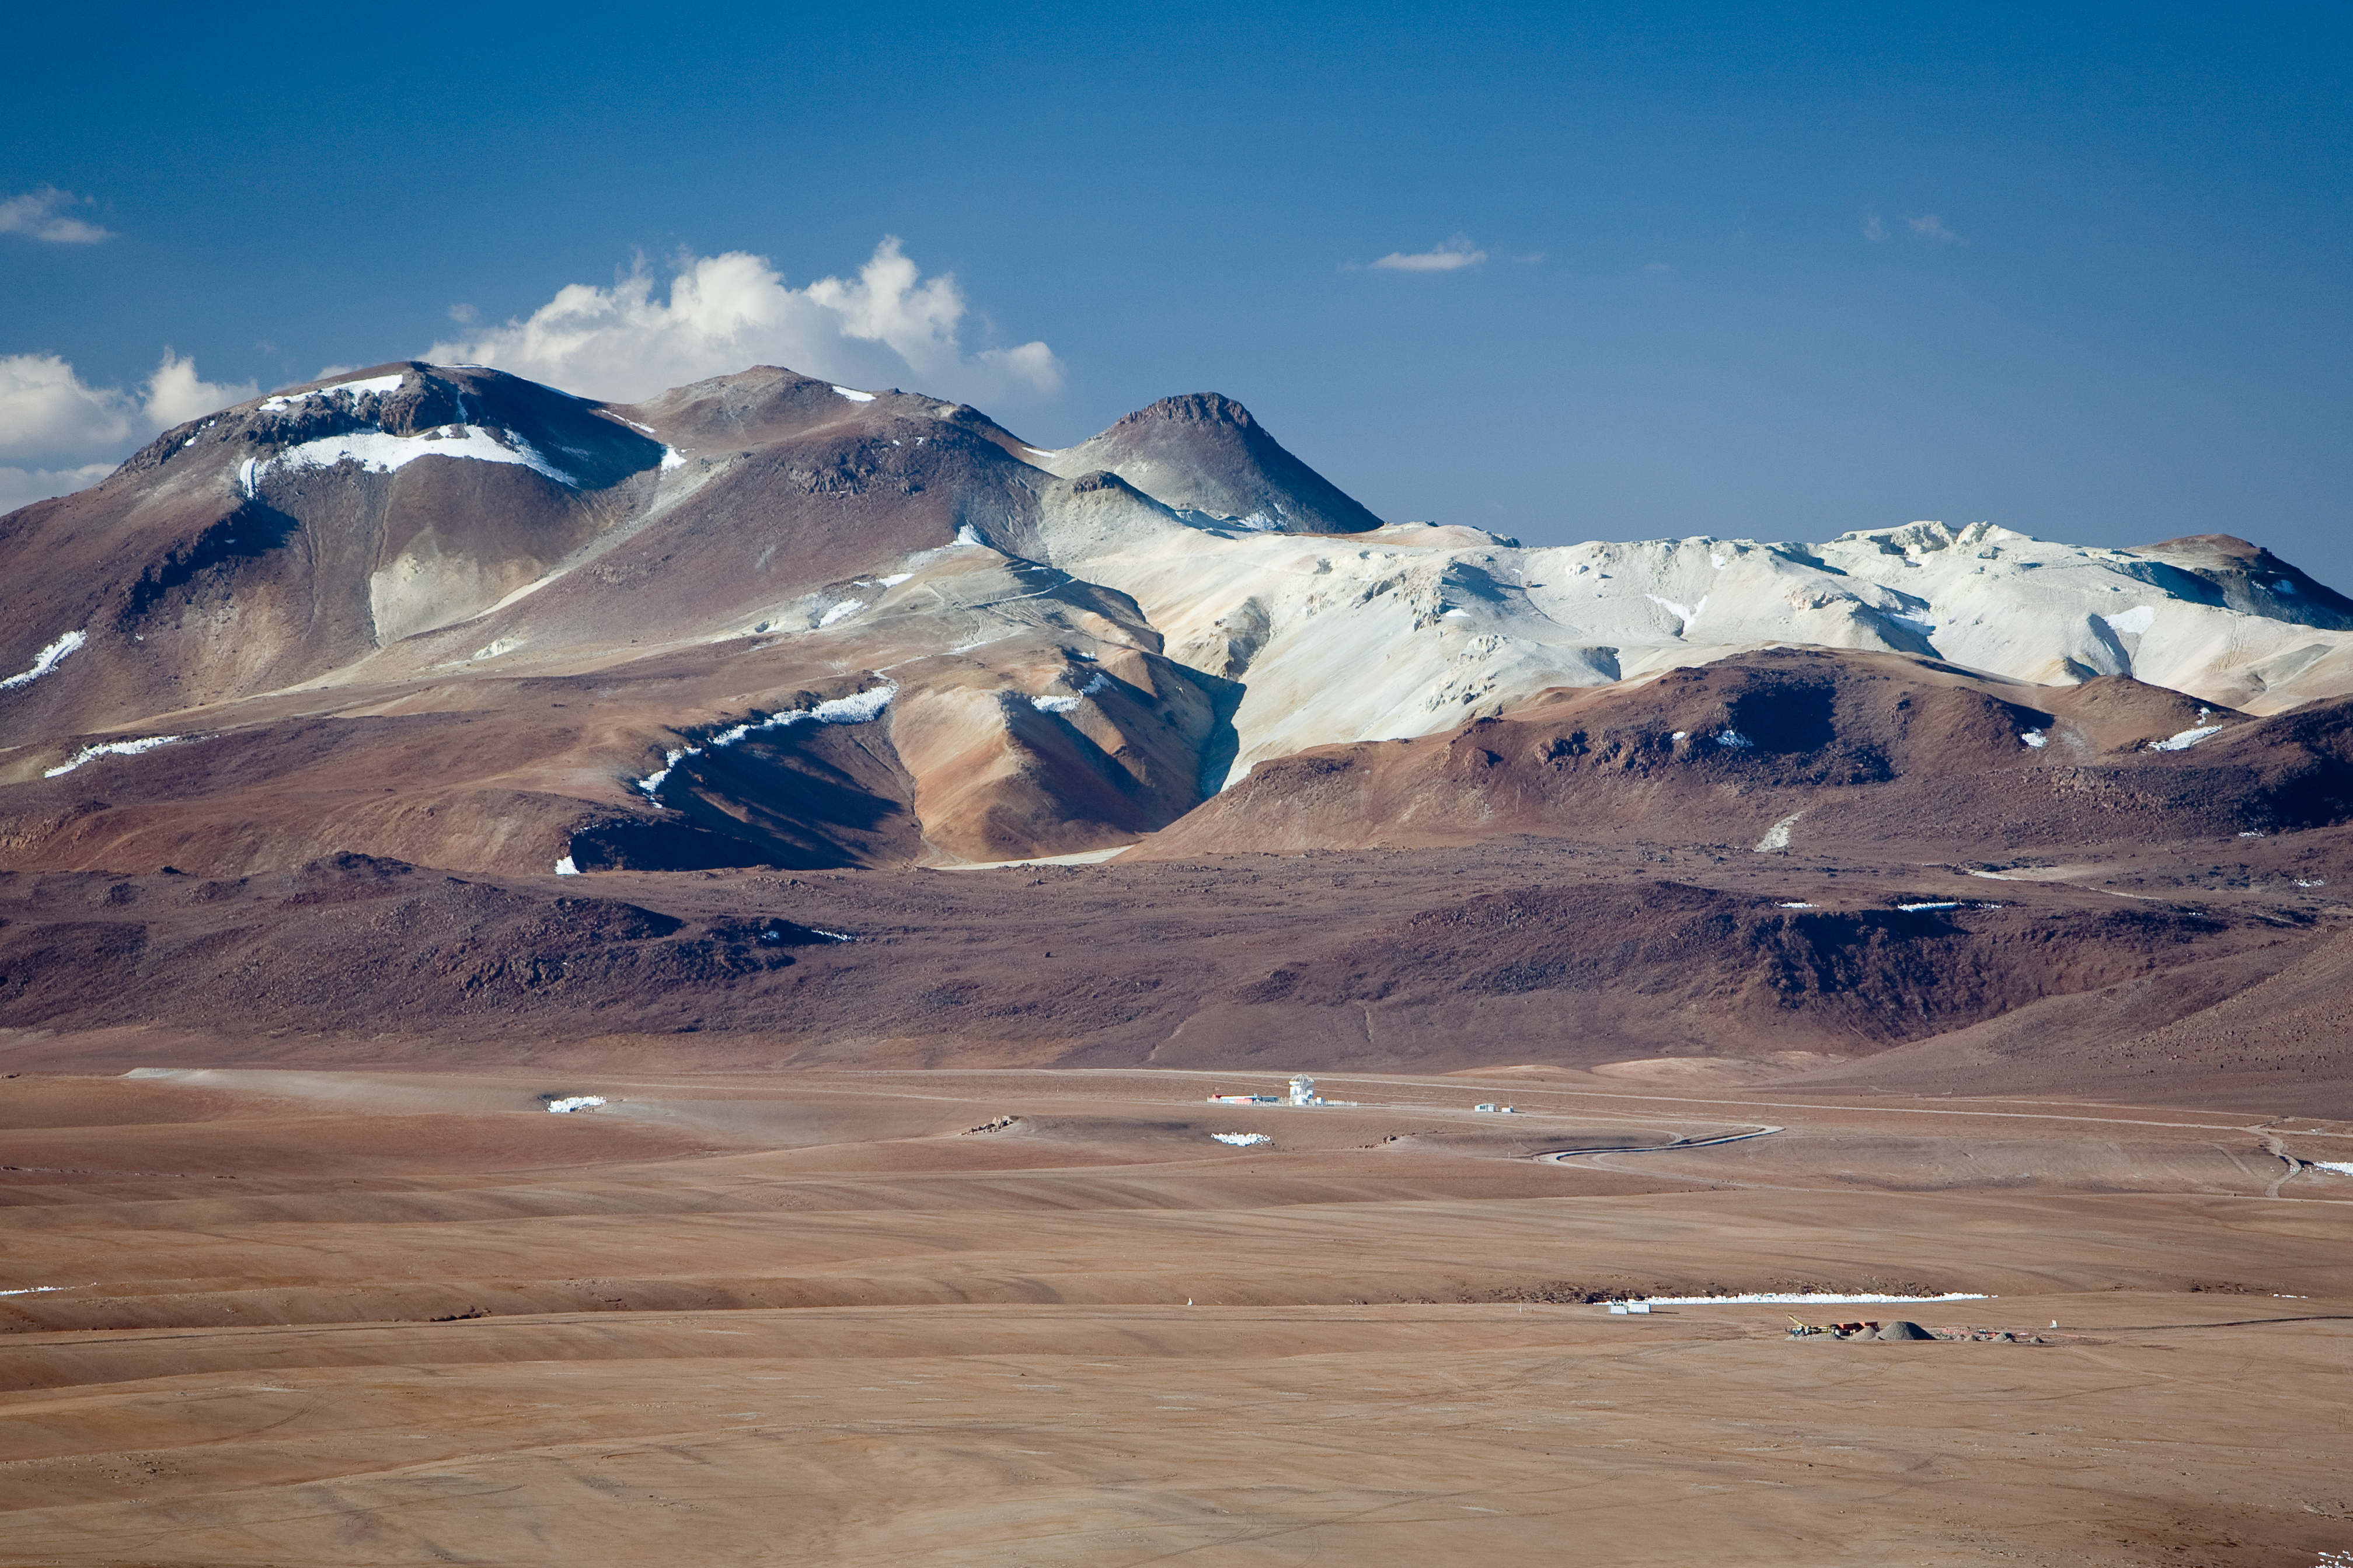

Chajnantor, with APEX

The 5,100-m altitude Chajnantor plateau, toward the north. The APEX telescope is visible at a distance, with the site of the ALMA operation site. In the background, a mineral deposits is visible on Cerro Toco. Image taken in December 2005.

Credit: ESO/H.H.Heyer